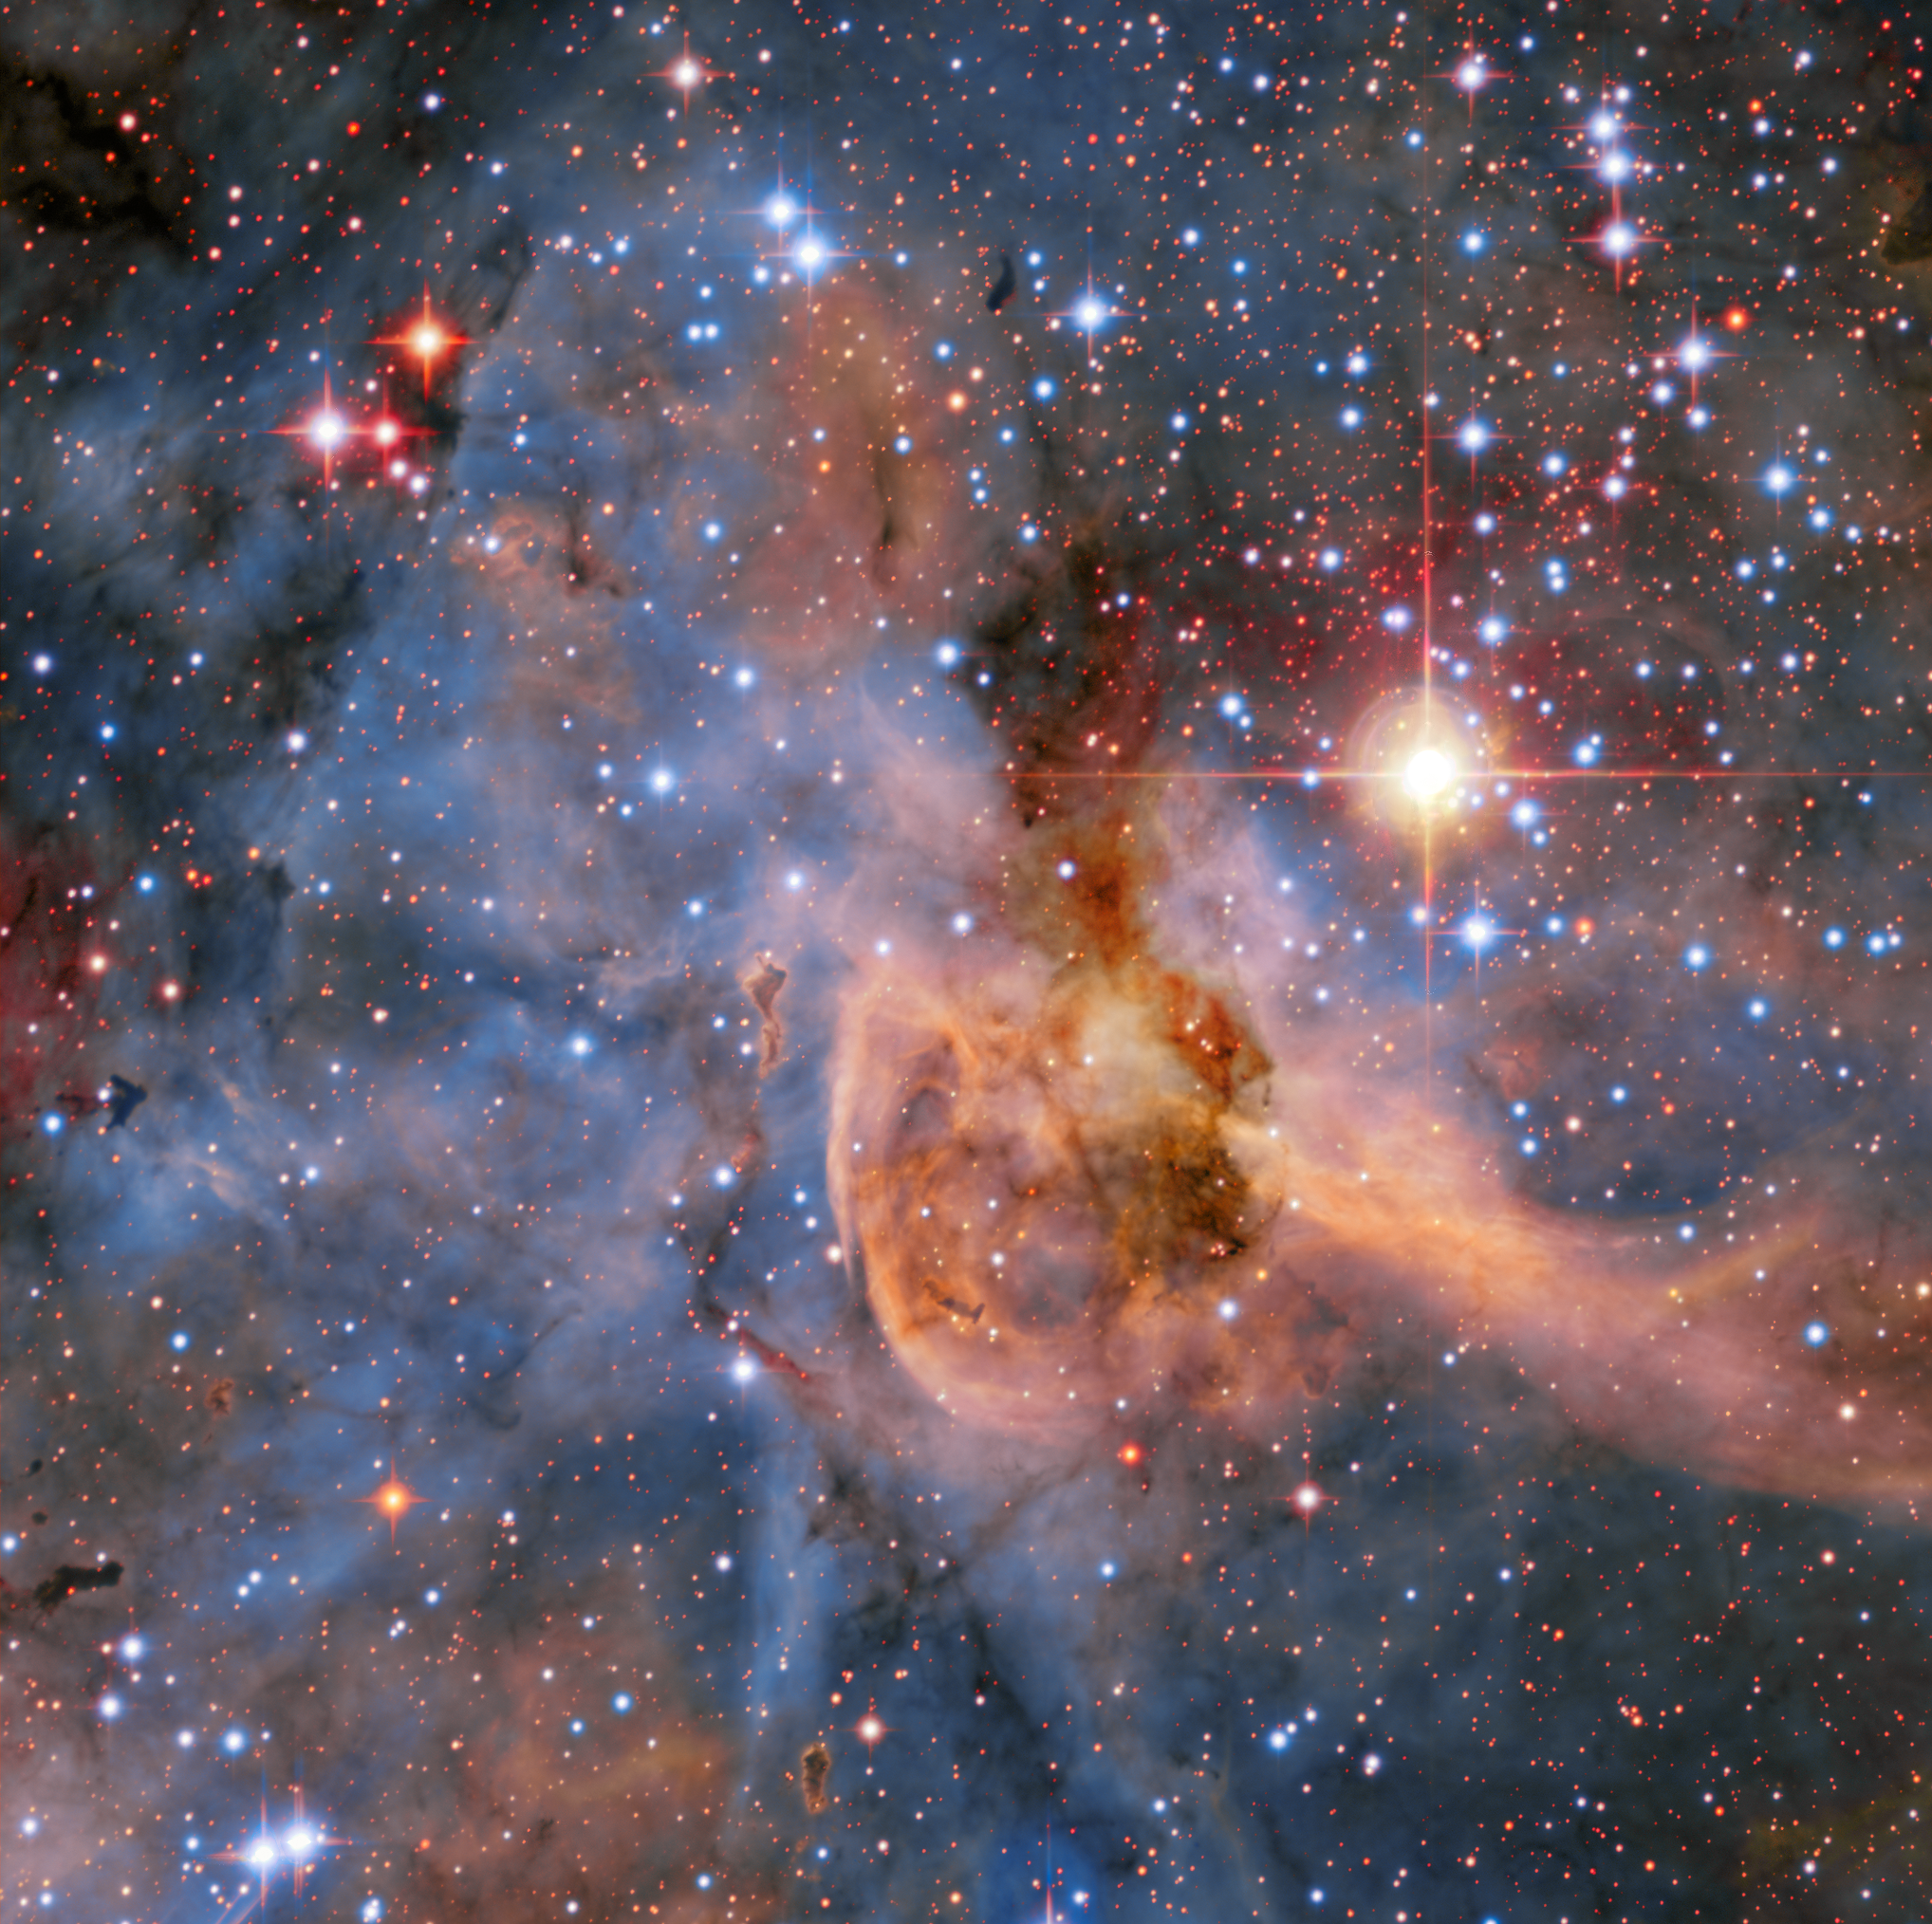

First Light for SPECULOOS Southern Observatory’s Europa Telescope

This first light image from the Europa telescope at the SPECULOOS Southern Observatory (SSO) shows the heart of the Carina Nebula.

The SSO is installed at ESO’s Paranal Observatory in the vast Atacama Desert, Chile, and consists of four 1-metre planet-hunting telescopes. The project’s telescopes are named after Jupiter’s Galilean moons, and are neighbours of ESO's Very Large Telescope and VISTA. SPECULOOS will focus on detecting Earth-sized planets orbiting nearby ultra-cool stars and brown dwarfs.

Credit: SPECULOOS Team/E. Jehin/ESO